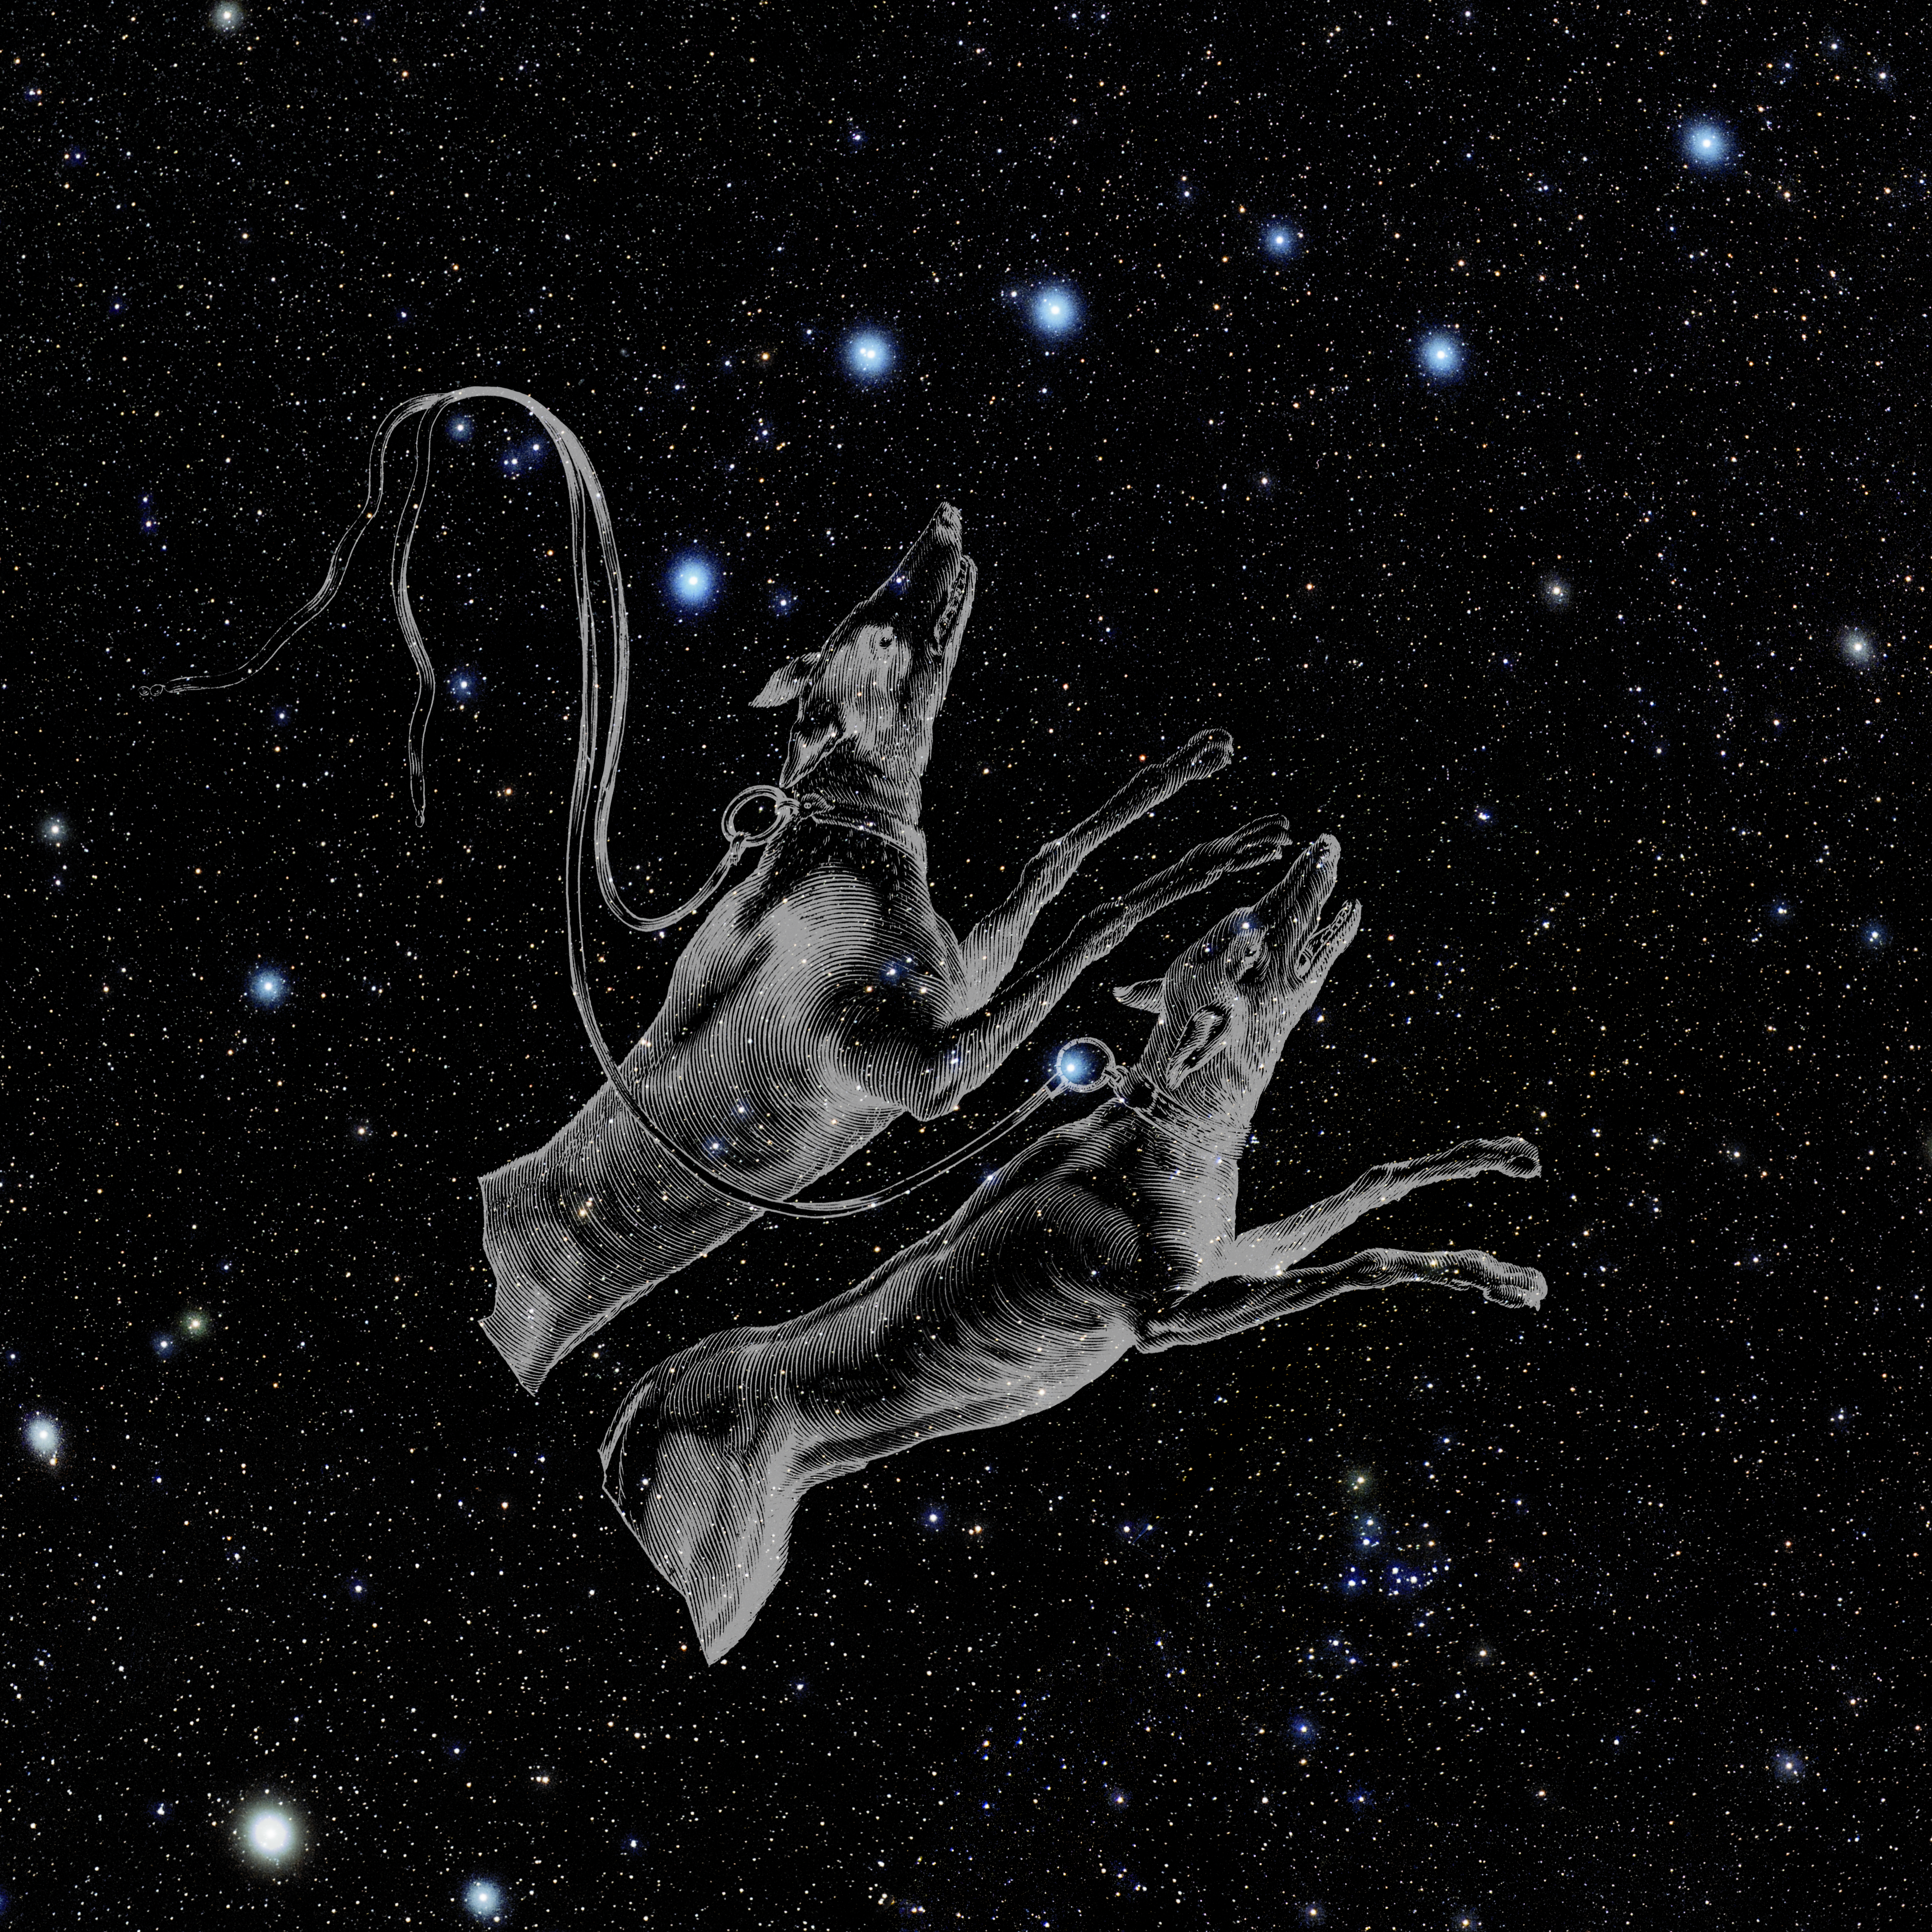

Canes Venatici with Hevelius Drawing

Photo of the constellation Canes Venatici from NOIRLab's 88 Constellations project showing Johannes Hevelius drawing of the constellation in Uranographia, his celestial catalogue in 1690.
Here is the version with the constellation 'stick figure' and here the unannotated version.

Credit: E. Slawik/NOIRLab/NSF/AURA/M. Zamani/J. Hevelius/NASA Universe of Learning/USNO/STScI